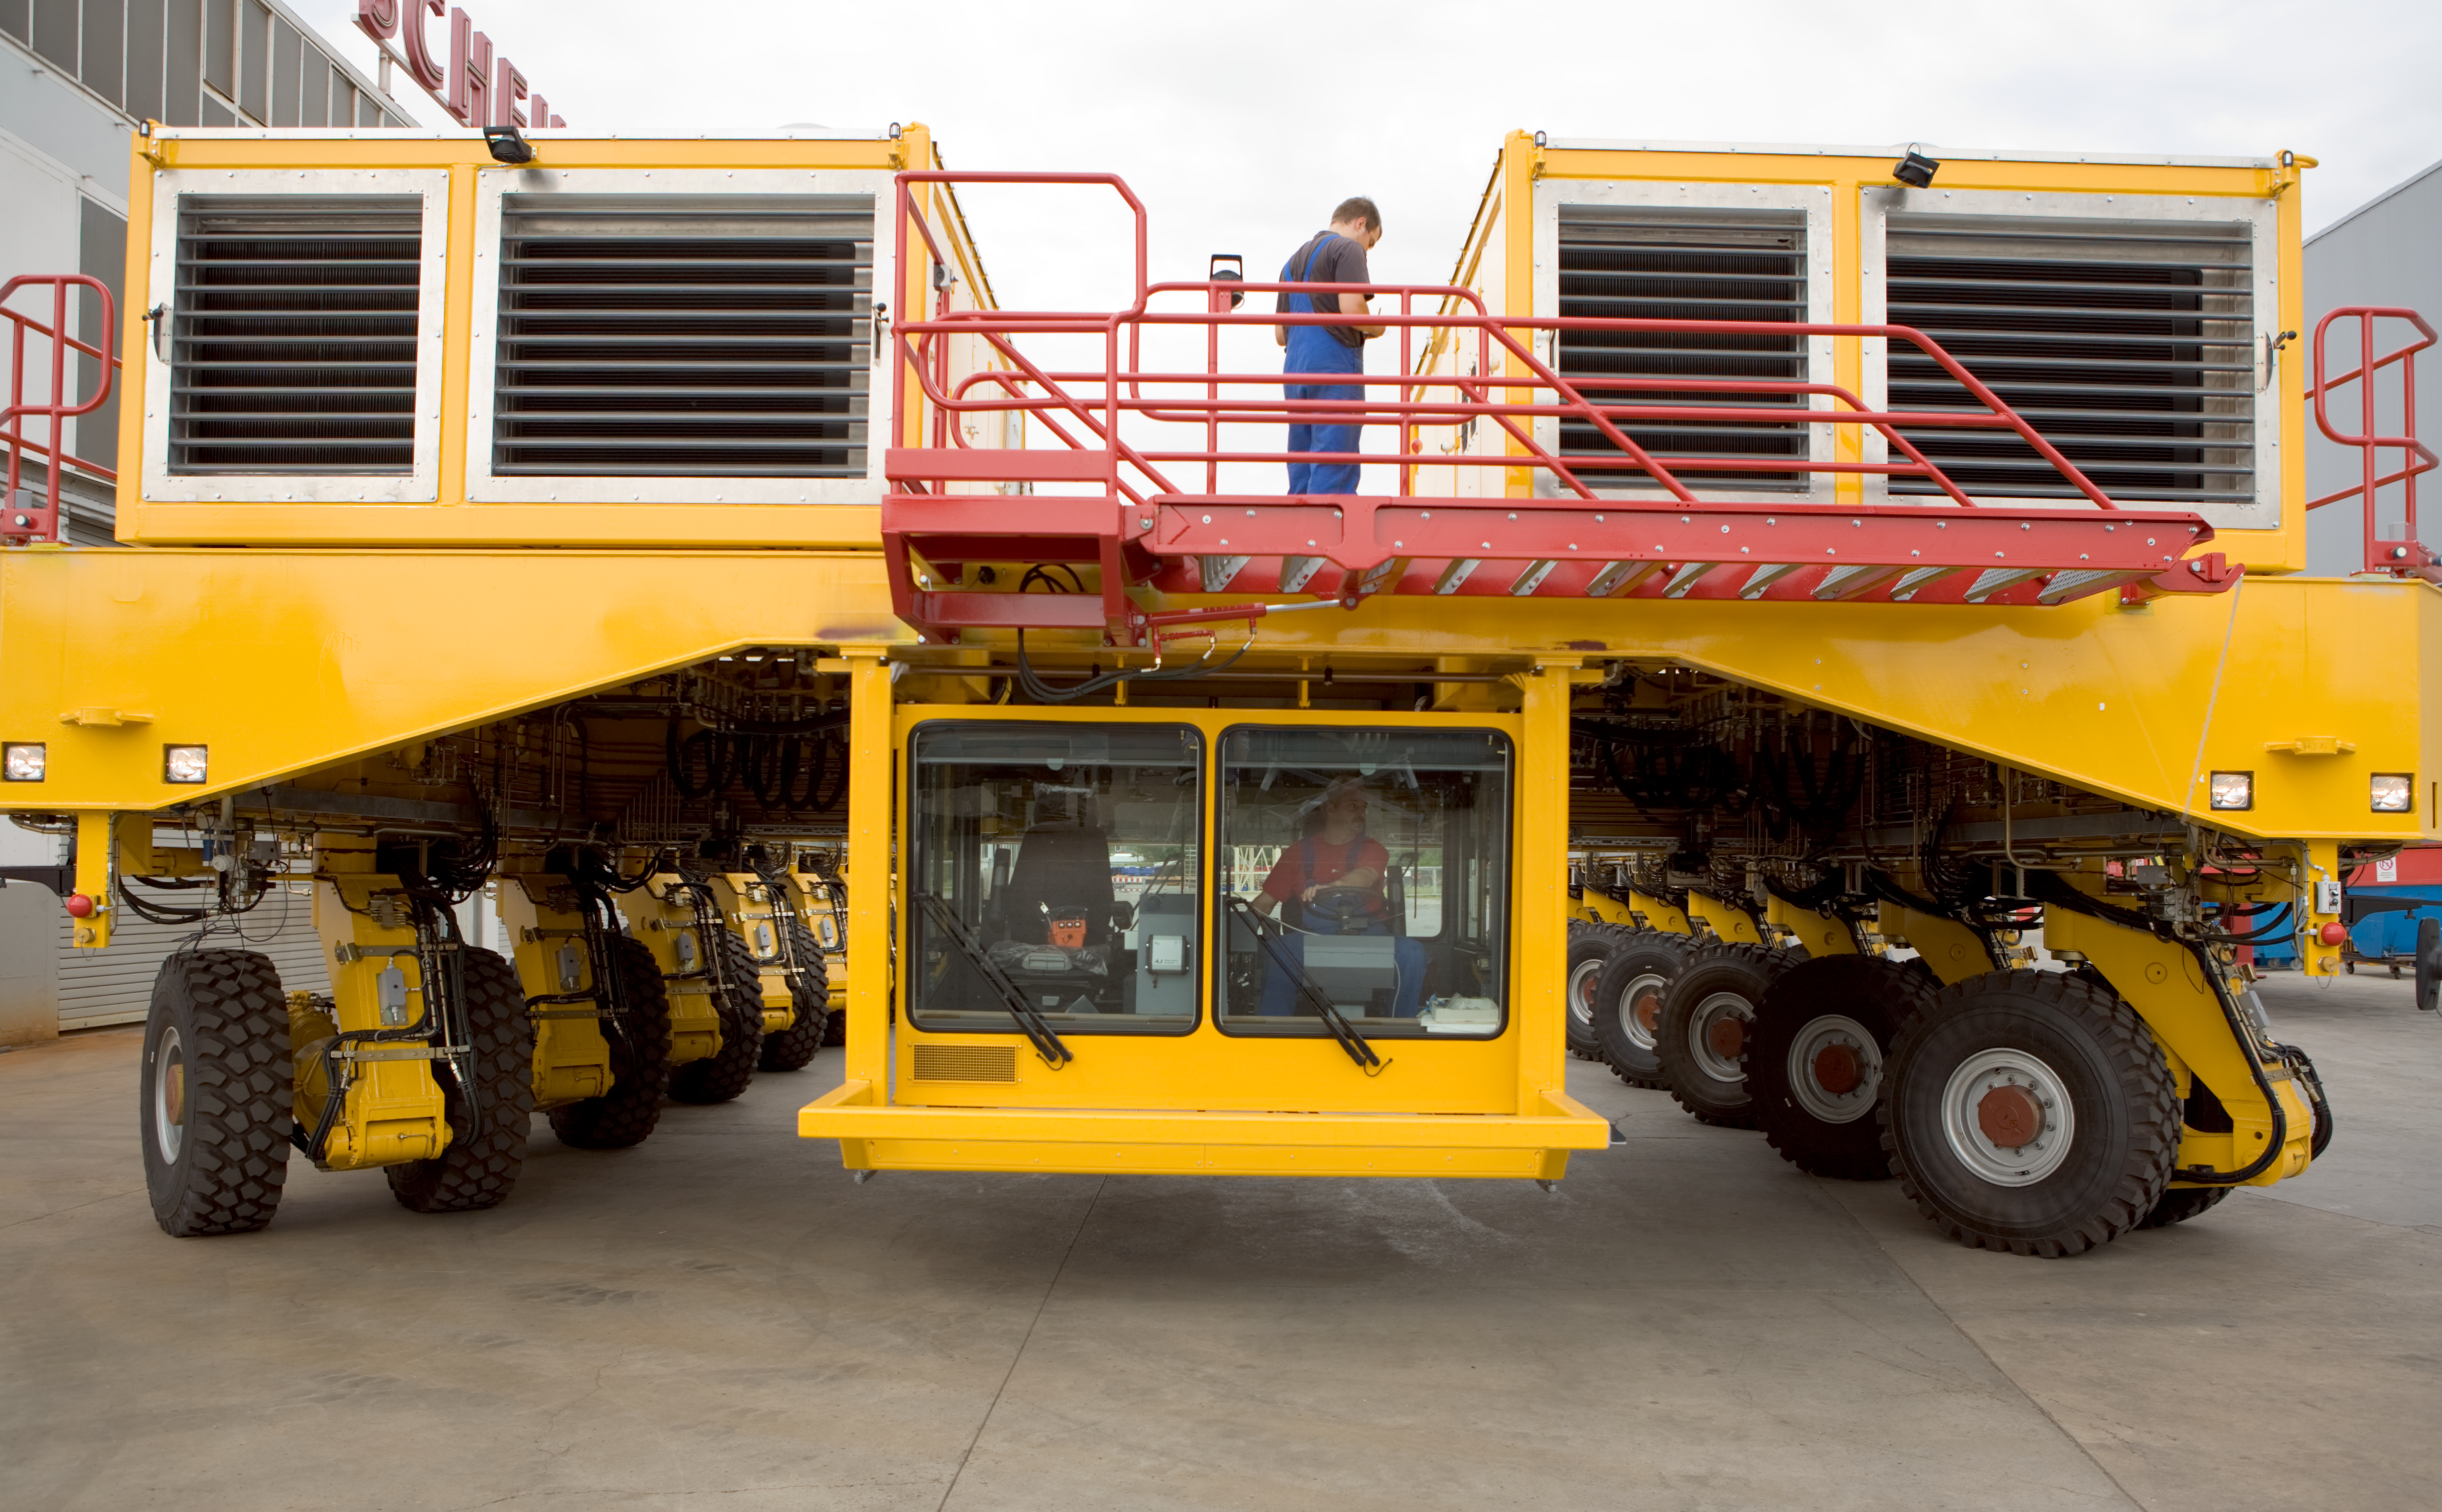

The ALMA transporter - front view

Front view of the ALMA antenna transporter, a colossus on wheel that is 10 metre wide and 6 metre high. The driver''s cabin was placed below the main structure to provide the driver with a good view of the wheels and help avoiding accidents. Image taken in July 2007.

Credit: ALMA (ESO/NAOJ/NRAO)